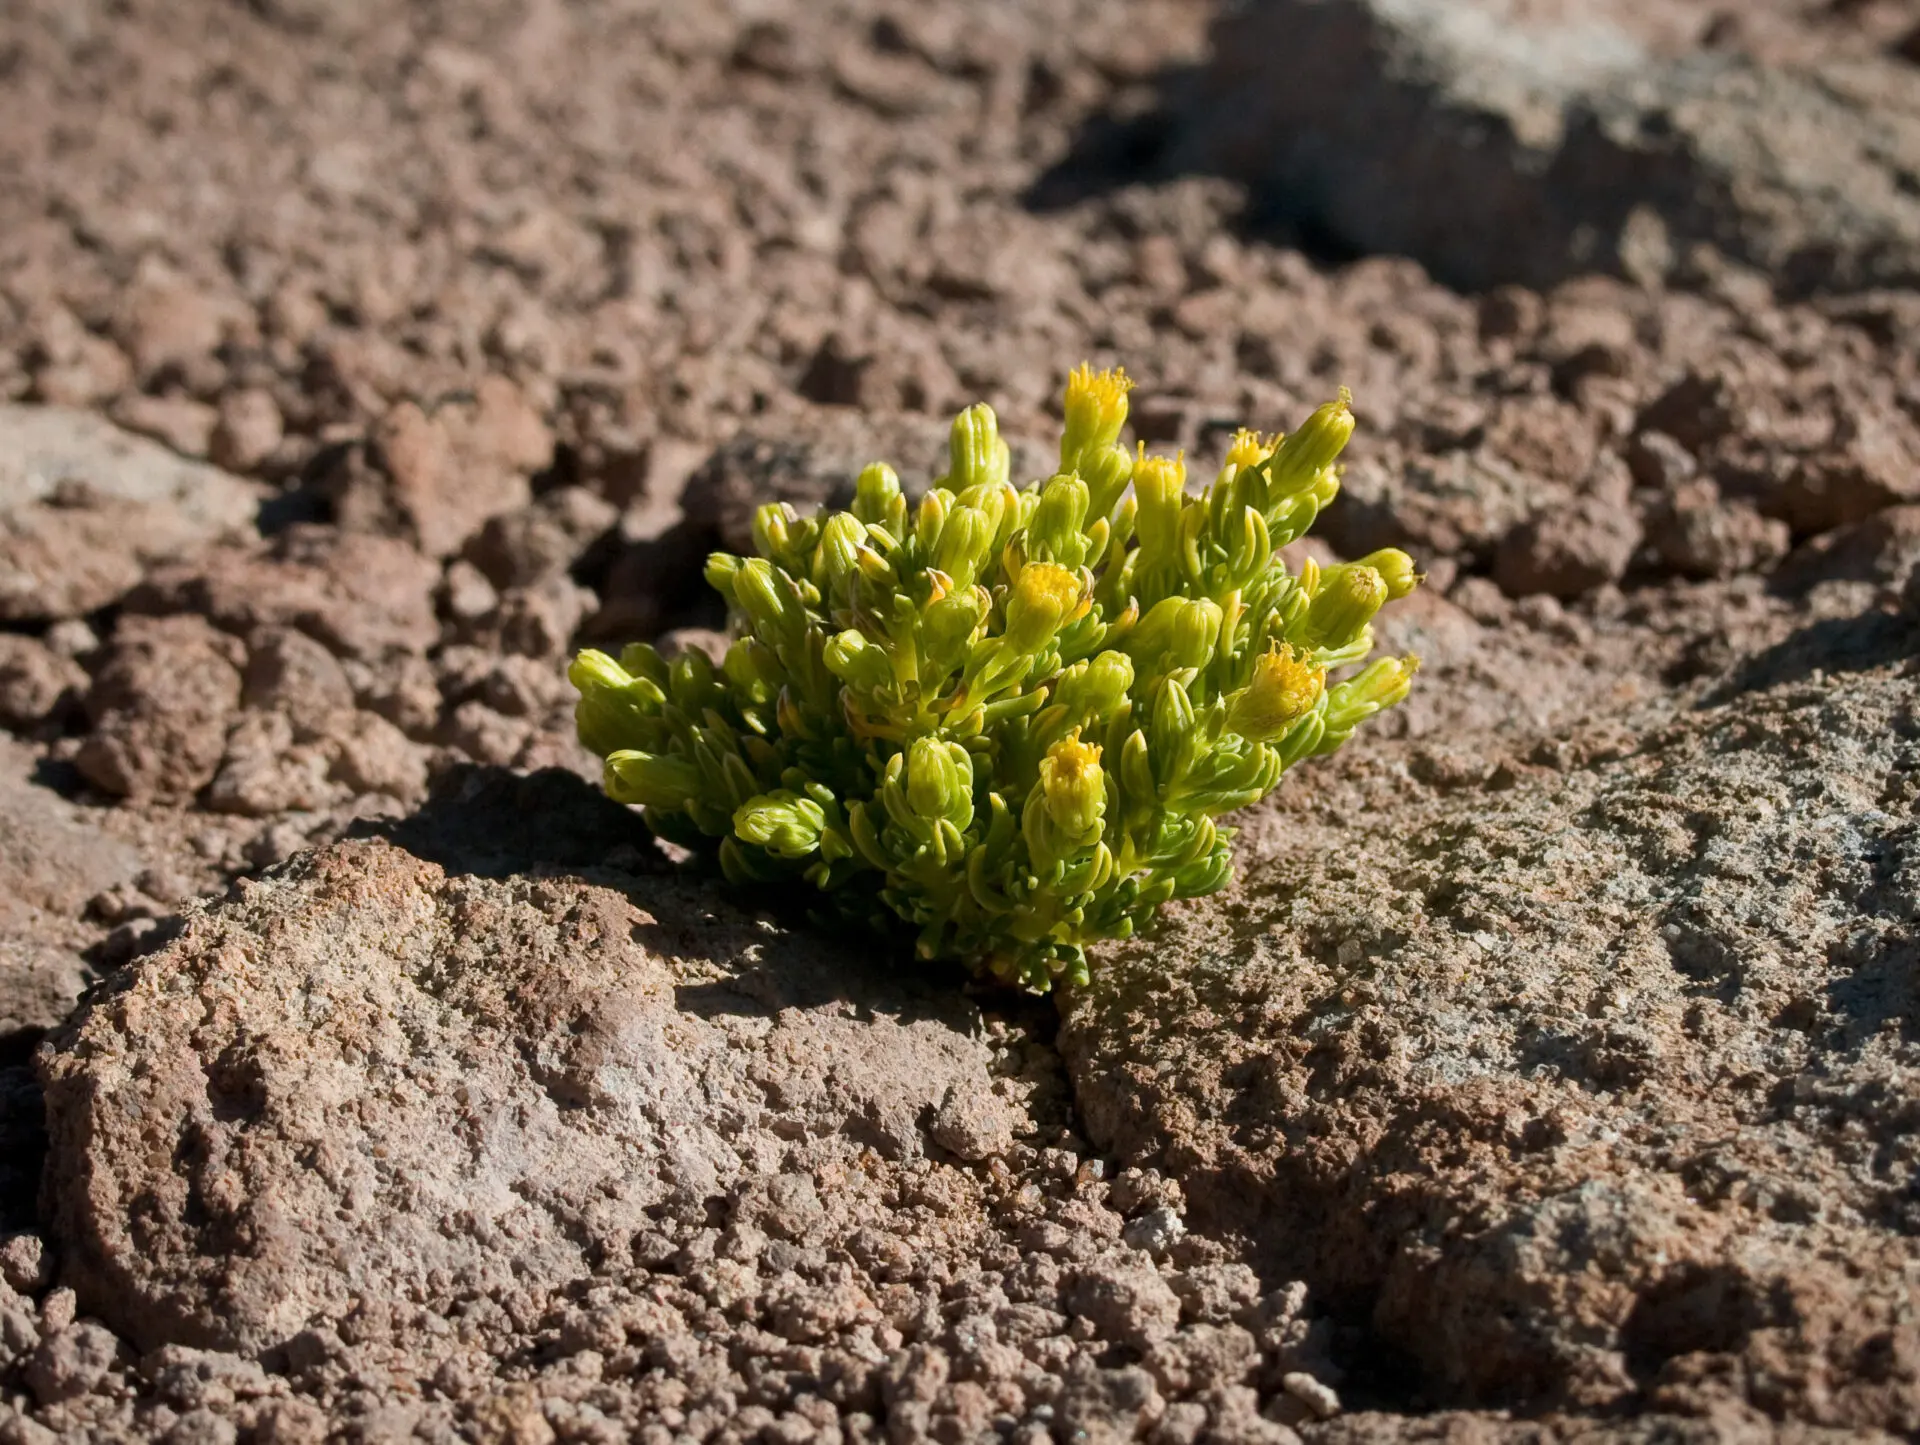

Life in the desert

Senecio aff. algens grows between dark rocks exposed to the west. The altitude of Toco station, at 5150 m, is the highest for flowering plants observed so far near ALMA.

Credit: ESO